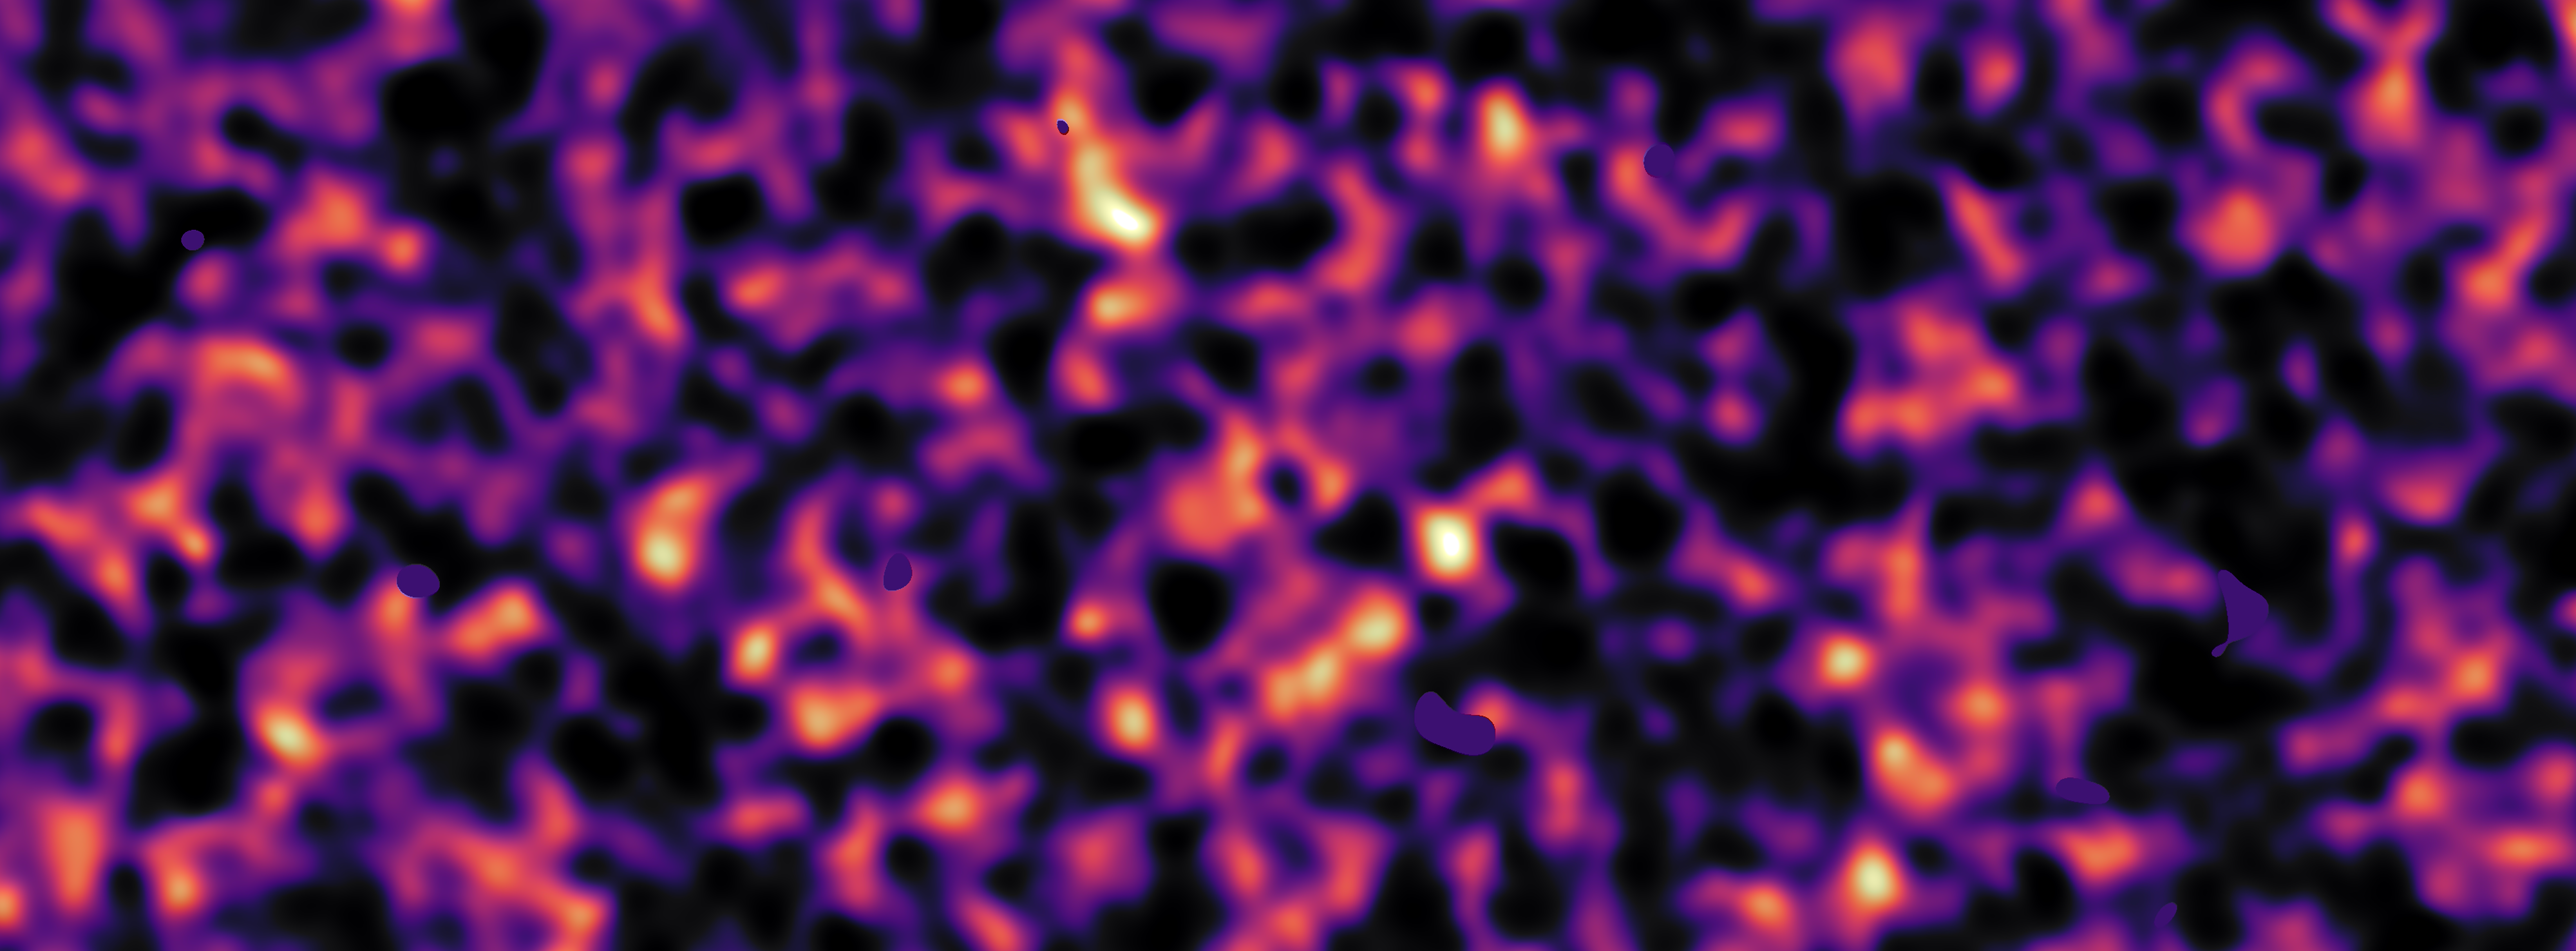

Dark matter map of KiDS survey region (region G12)

This map of dark matter in the Universe was obtained from data from the KiDS survey, using the VLT Survey Telescope at ESO’s Paranal Observatory in Chile. It reveals an expansive web of dense (light) and empty (dark) regions. This image is one out of five patches of the sky observed by KiDS. Here the invisible dark matter is seen rendered in pink, covering an area of sky around 420 times the size of the full moon. This image reconstruction was made by analysing the light collected from over three million distant galaxies more than 6 billion light-years away. The observed galaxy images were warped by the gravitational pull of dark matter as the light travelled through the Universe.

Some small dark regions, with sharp boundaries, appear in this image. They are the locations of bright stars and other nearby objects that get in the way of the observations of more distant galaxies and are hence masked out in these maps as no weak-lensing signal can be measured in these areas.

Credit: Kilo-Degree Survey Collaboration/H. Hildebrandt & B. Giblin/ESO